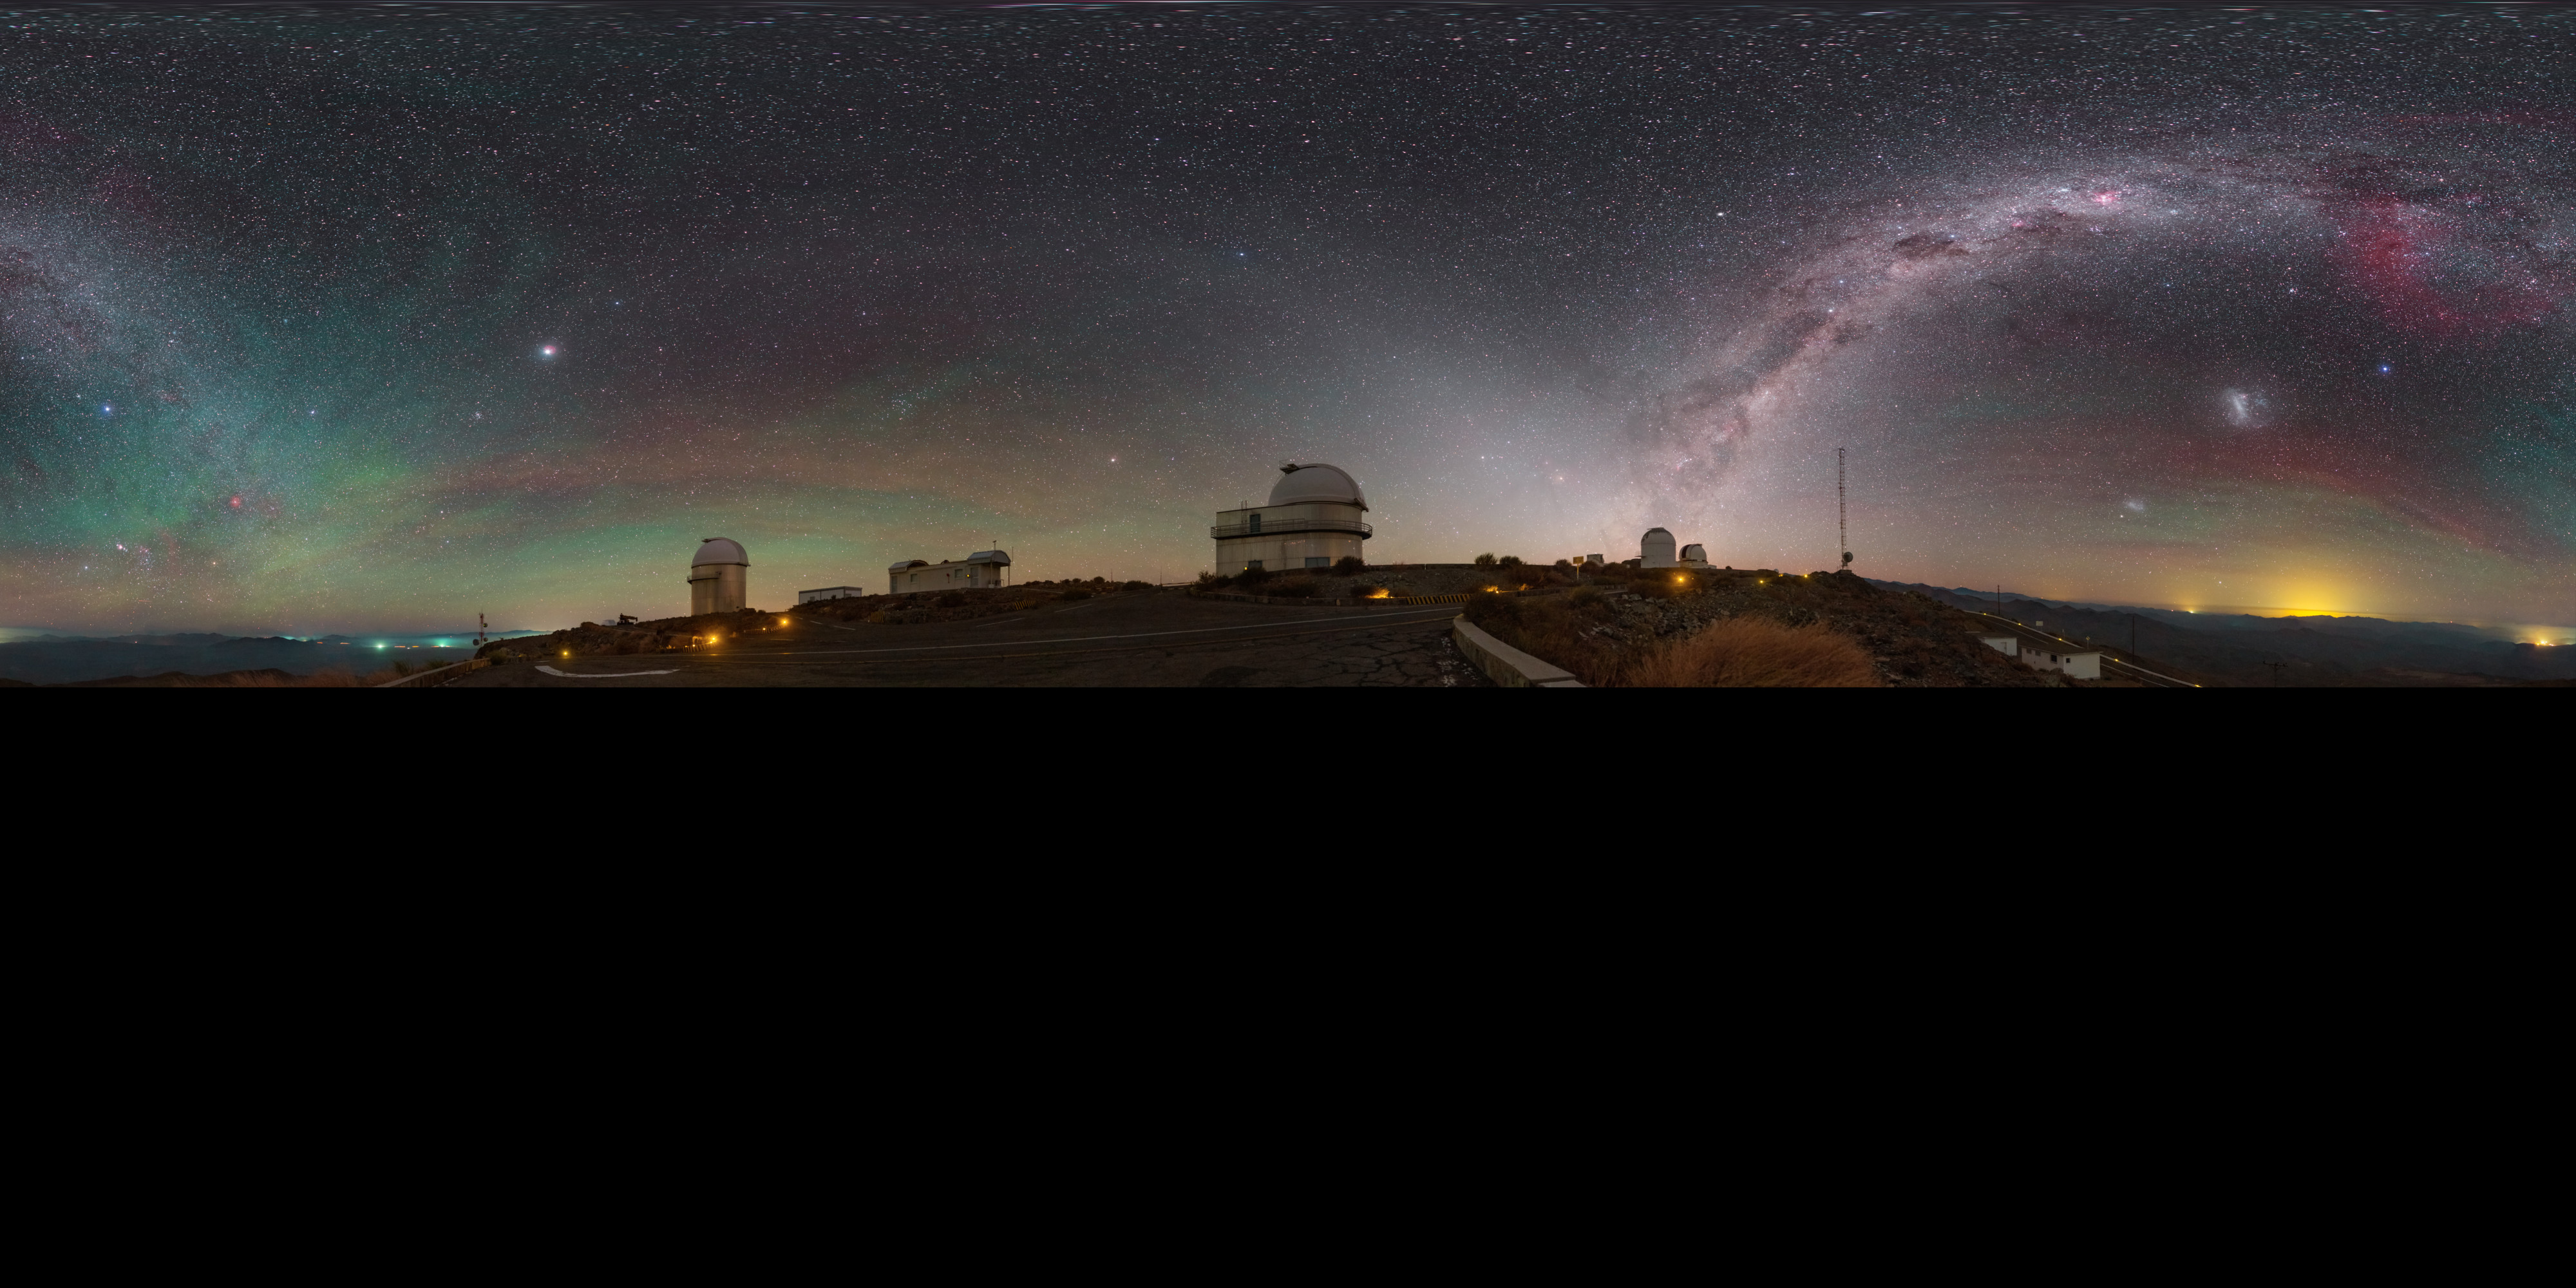

View above La Silla

An extended to 360 x 180 degrees (with black) panorama taken during the ESO Ultra HD Expedition. The view of ESO's La Silla Observatory reveals a plethora of night sky gems. The faint red and green hues produced by airglow encircle the site, while the majestic Milky Way cuts across the sky. The Large and Small Magellanic Clouds are visible amongst a sea of stars in this panorama image.

Credit: P. Horálek/ESO